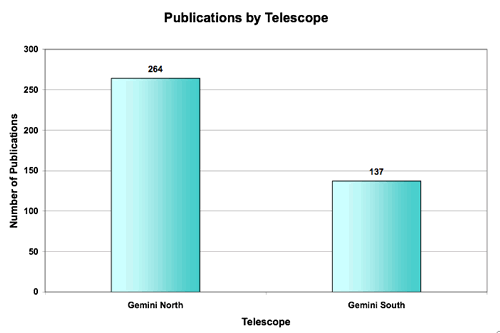

Papers produced by each Gemini Telescope through 31st July 2007

Papers produced by each Gemini Telescope through 31st July 2007. Note that the execution of programs started at Gemini North in October 2000, and at Gemini South, a year later in October 2001.

Credit: International Gemini Observatory/NOIRLab/NSF/AURA